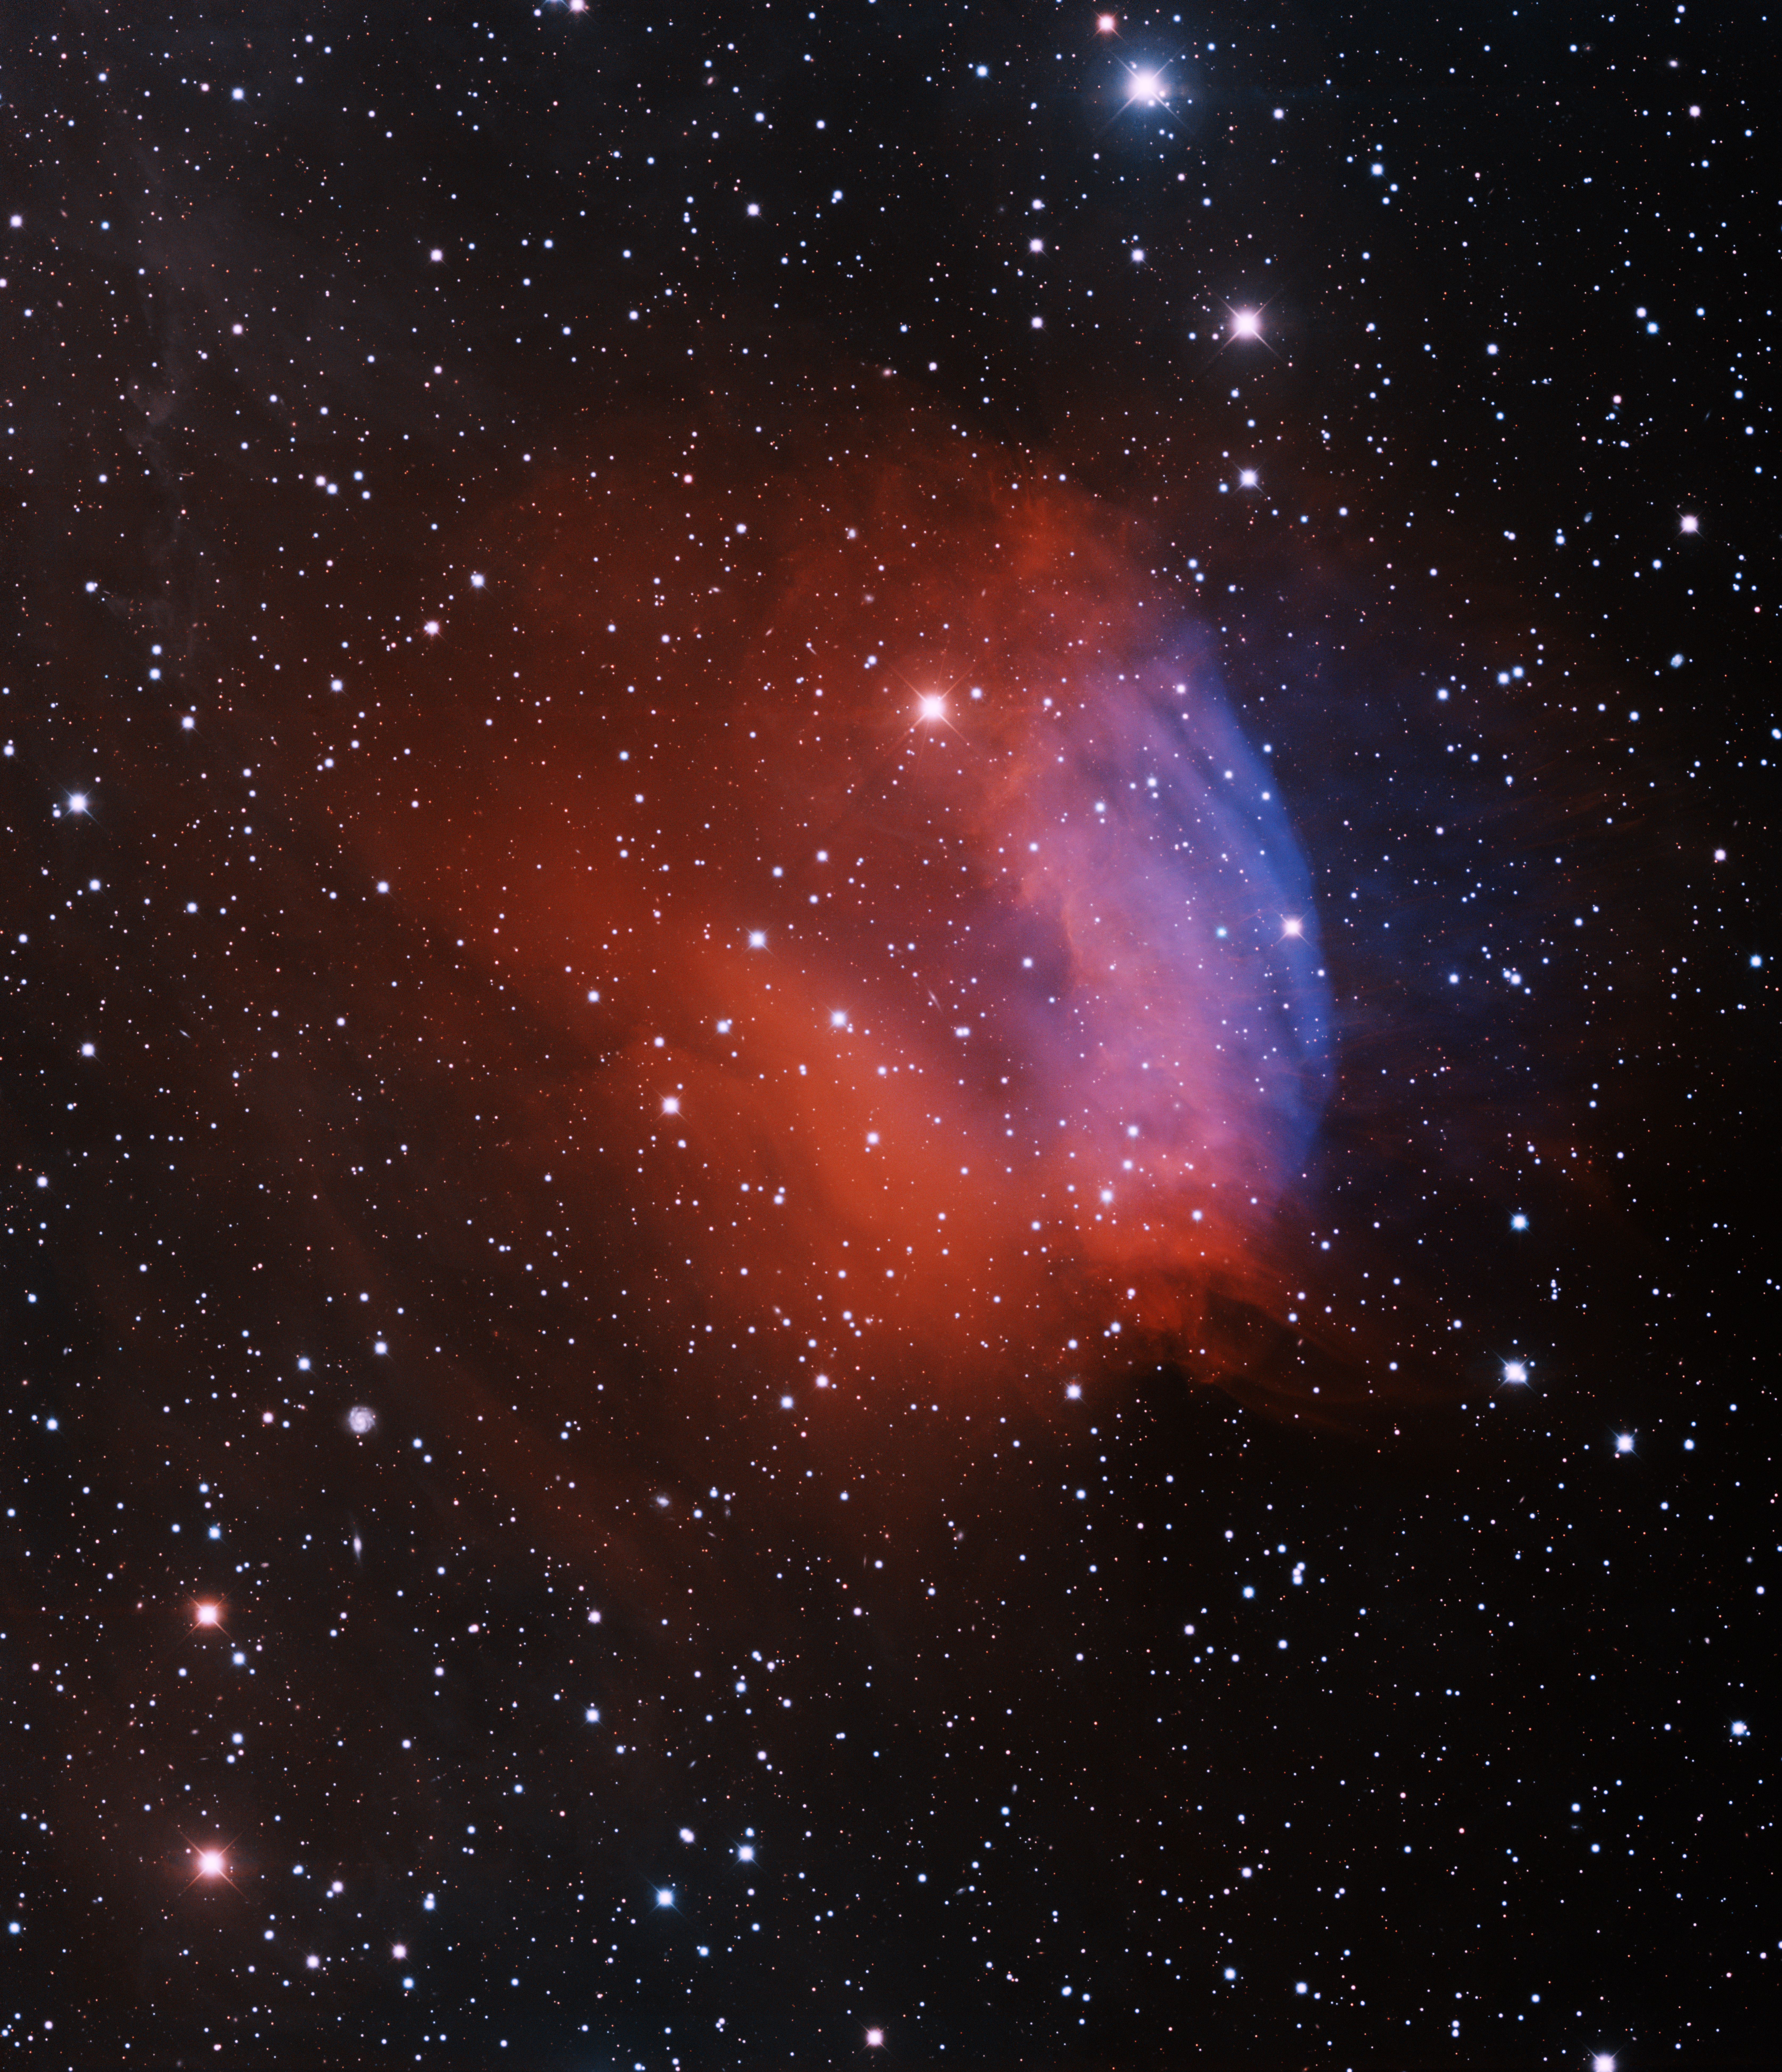

Planetary Nebula Sh2-174

This image was obtained with the wide-field view of the Mosaic camera on the Mayall 4-meter telescope at Kitt Peak National Observatory. Sh2-174 is an unusual ancient planetary nebula. A planetary nebula is created when a low-mass star blows off its outer layers at the end of its life. The core of the star remains and is called a white dwarf. Usually the white dwarf can be found very near the center of the planetary nebula. But in the case of Sh2-174 it off to the right. (It is the very blue star near the center of the blue gas). This asymmetry is due to the planetary nebula's interaction with the interstellar medium that surrounds it. The image was generated with observations in the B (blue), I (orange), Hydrogen-alpha (red) and Oxygen [OIII] (blue) filters. In this image, North is up, East is to the left. This image was the subject of NOAO Press Release 13-01.

Credit: T.A. Rector (University of Alaska Anchorage) and H. Schweiker (WIYN and NOIRLab/NSF/AURA)